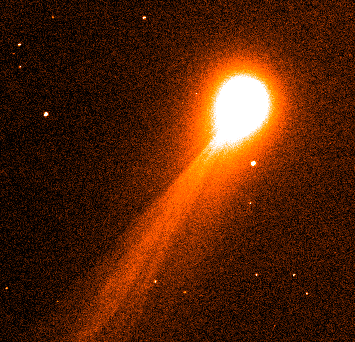

Bright comet 1995 Q1

This image of the bright comet 1995 Q1, was a direct 20 second exposure, made through a red filtre at UT 23:45 on August 19. It shows the elongated coma and the beginning of a very long, narrow ion tail in the SE direction, twisting under the action of the solar wind. Several streamers are also visible near the head in this general direction. The field of the frame is 9.1 x 9.1 arcminutes and the exposure was made while the telescope was tracking the comet.

Credit: ESO